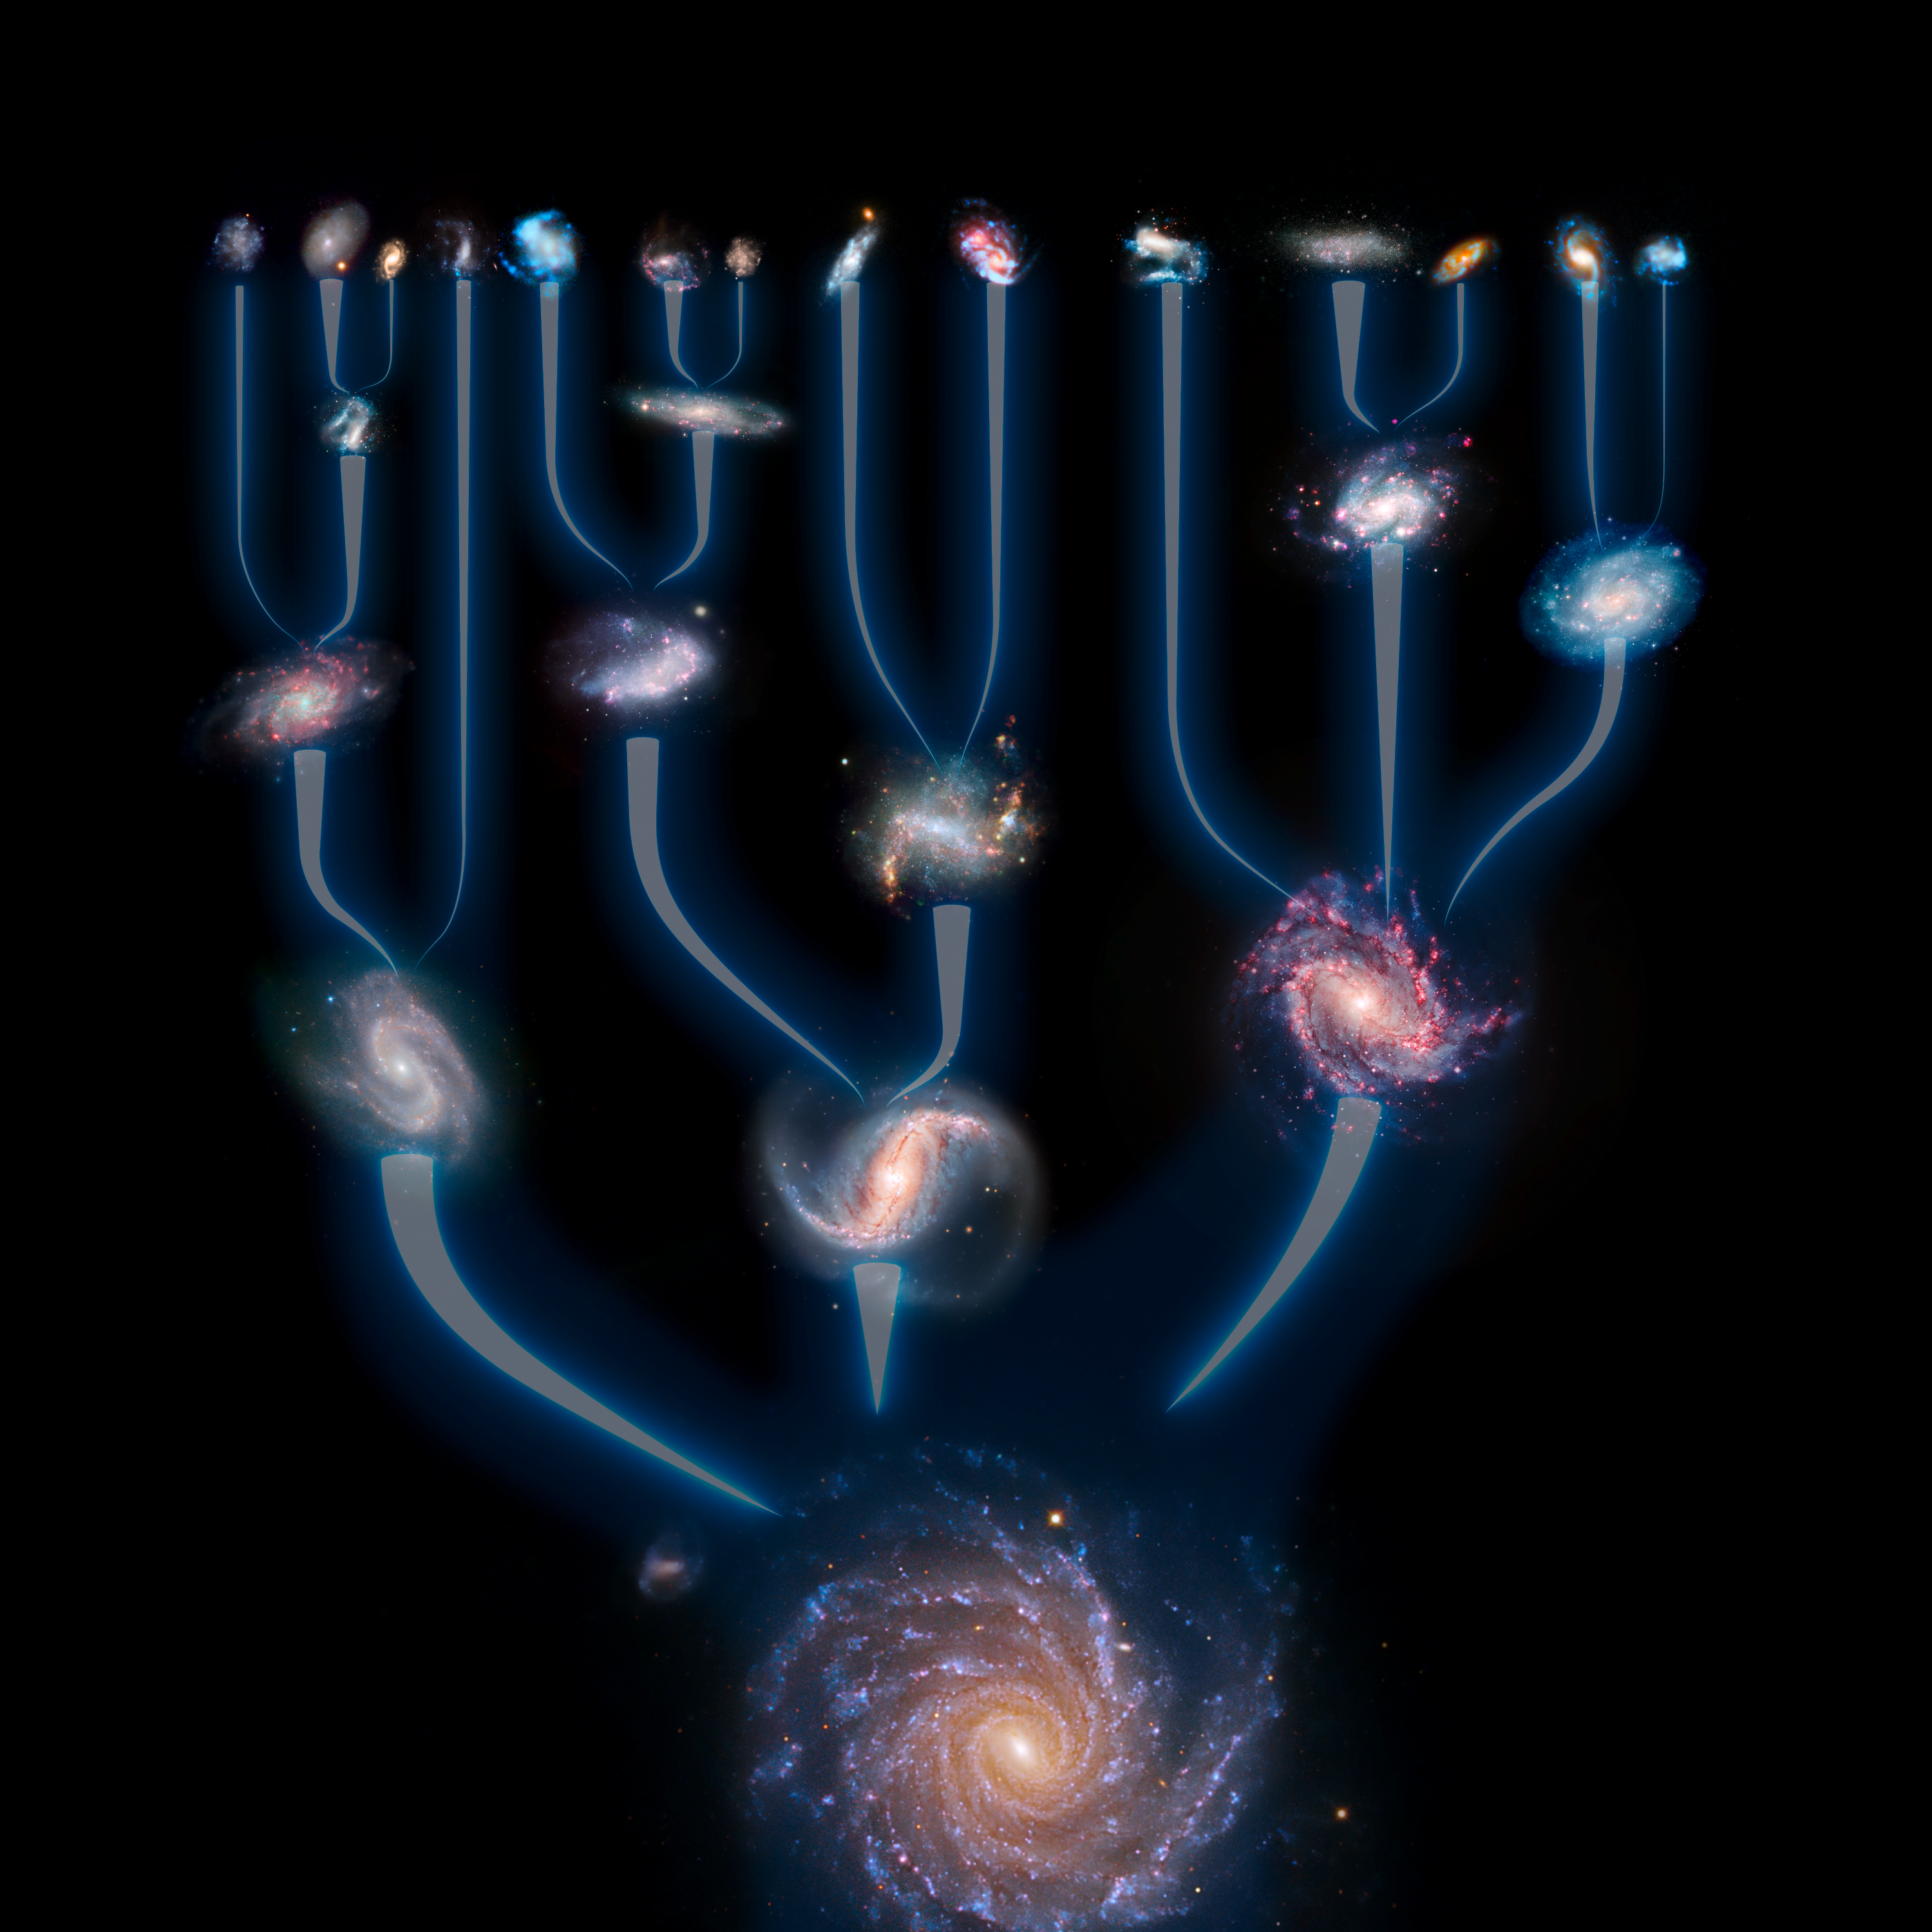

Galaxy mergers and formation

According to the new hierarchical model of galaxy formation, small galactic building blocks formed first, only to coalesce into ever larger galaxies over the lifetime of the Universe.

This image will be on display in the ESO Supernova Planetarium & Visitor Centre in Garching, Munich.

Credit: ESO/L. Calçada